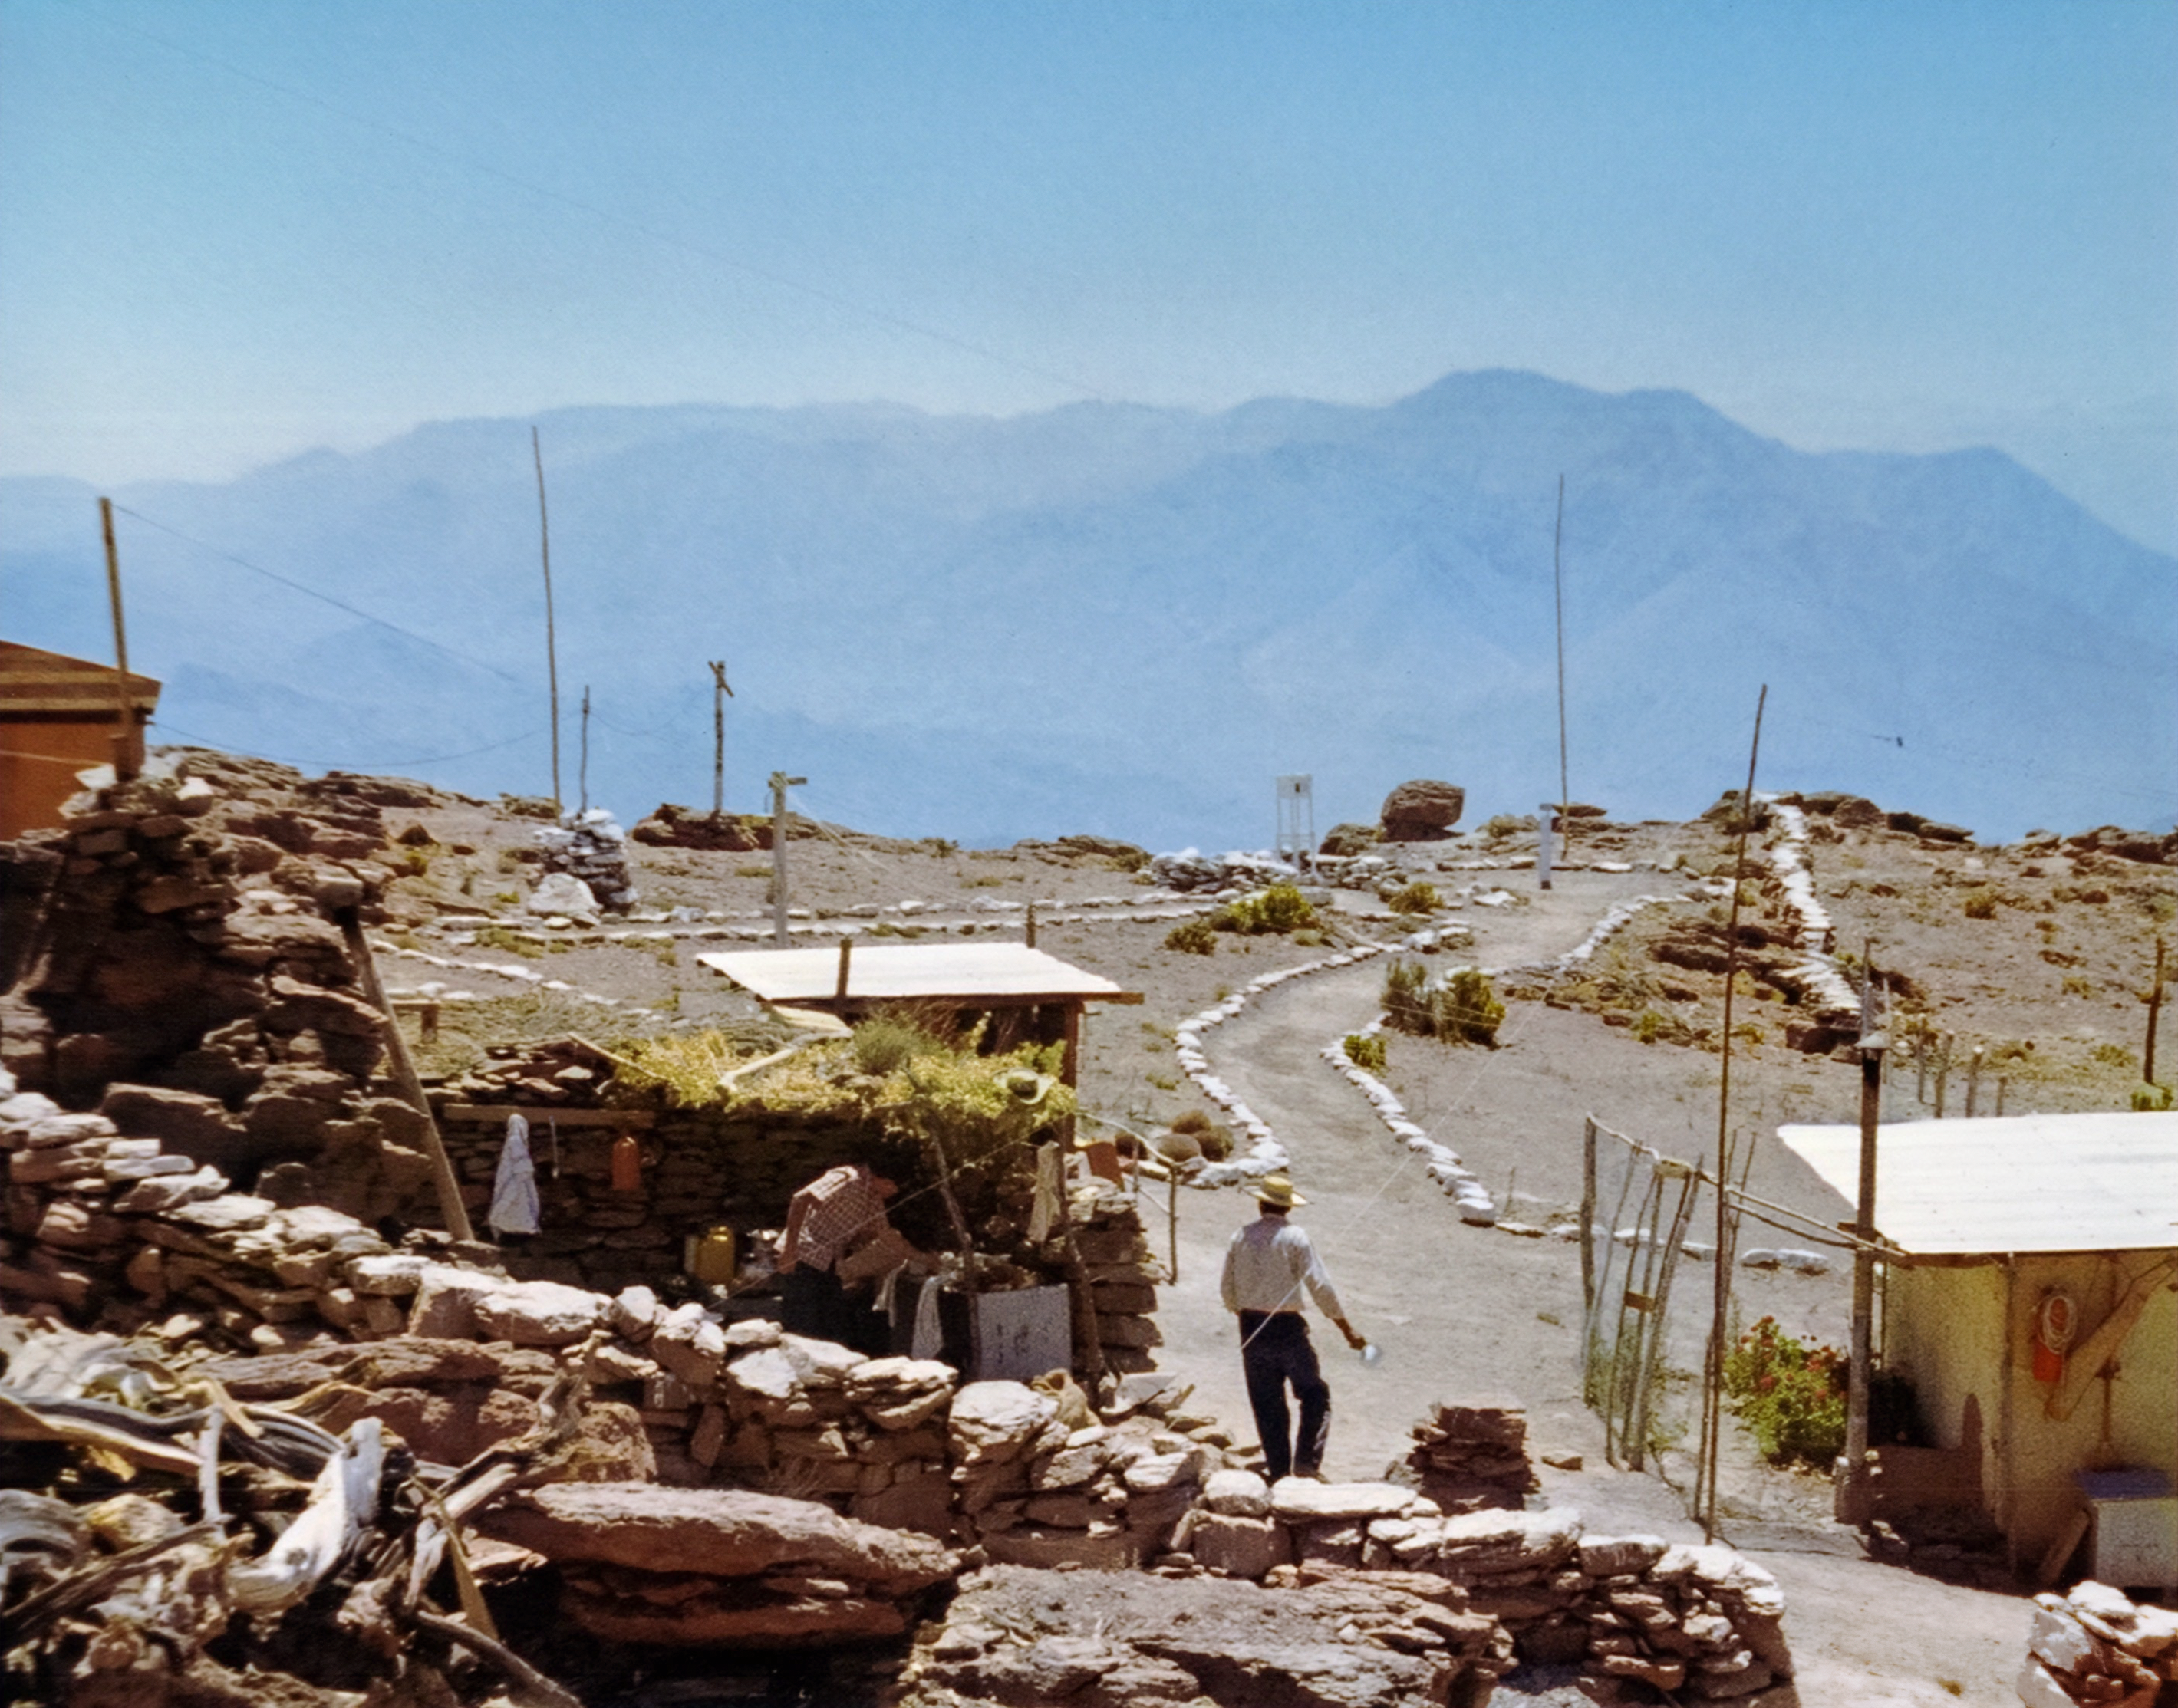

CTIO Site Before Construction

A view of the area now home to the Cerro Tololo Inter-American Observatory before significant construction of astronomical research facilities took place.

Credit: NOIRLab/AURA/NSF